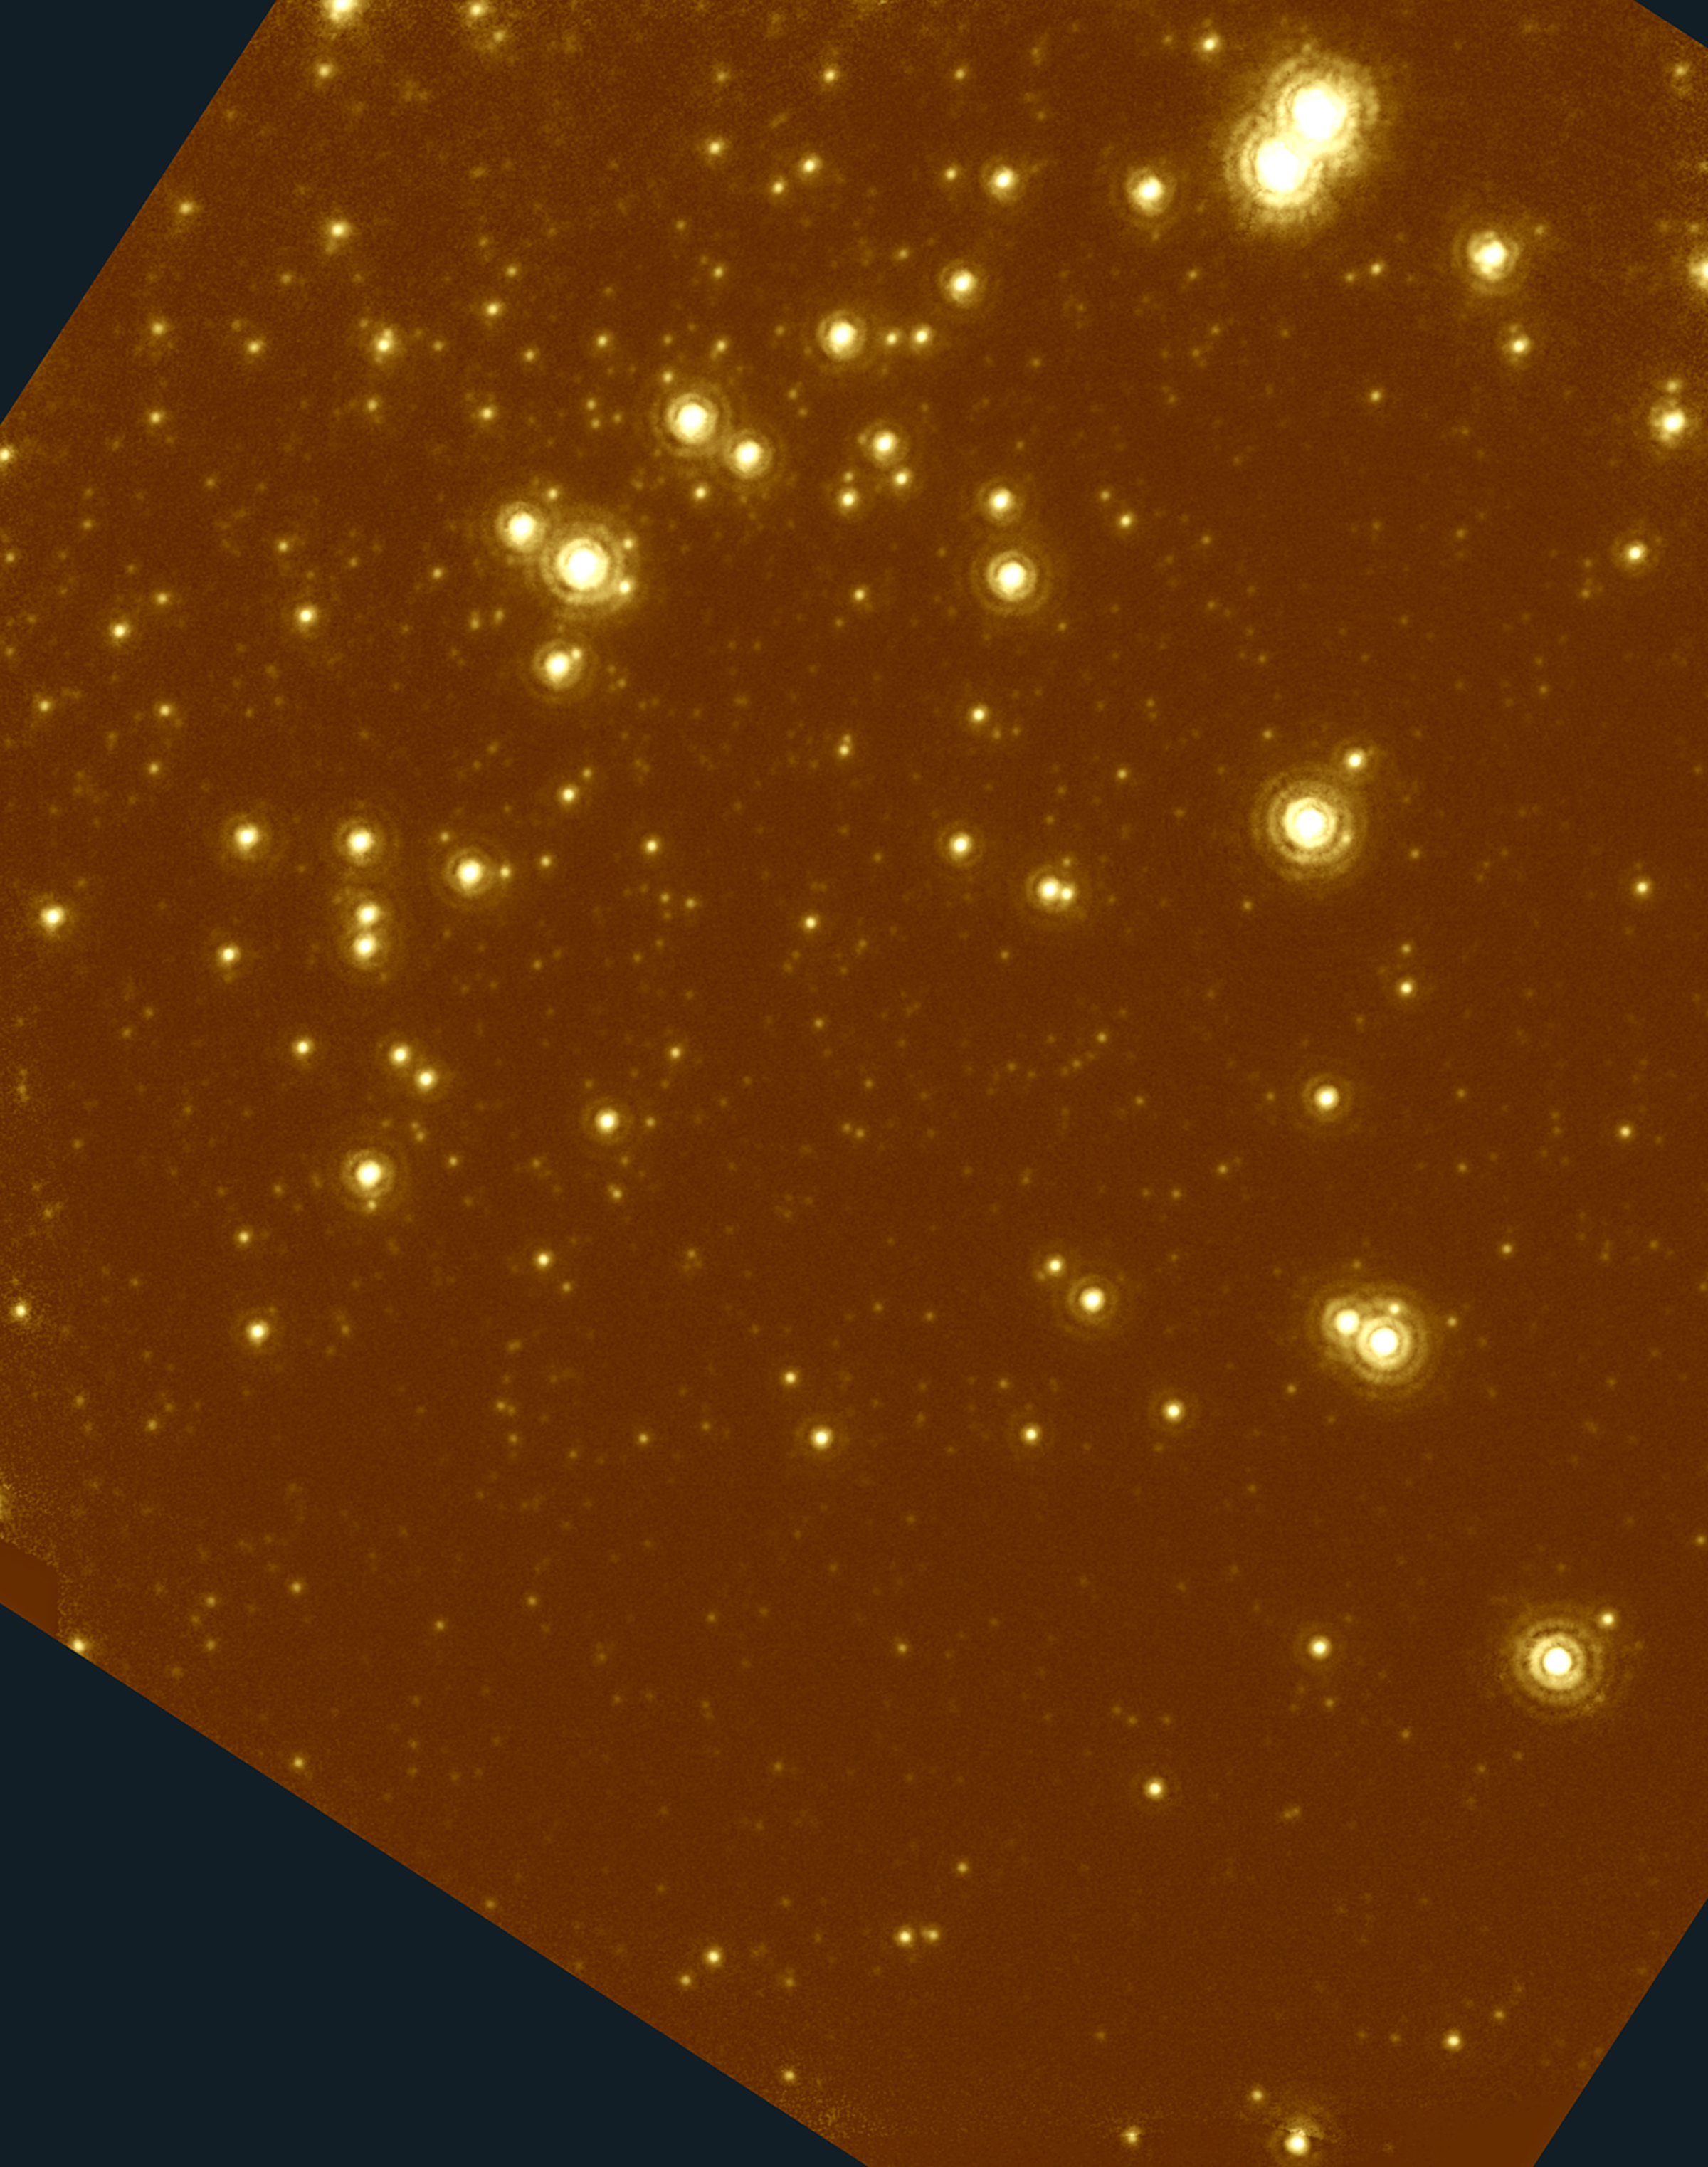

Globular Cluster NGC 6934

Technical information - Infrared Image
Instrument: The observations were obtained with the University of Hawaii Adaptive Optics System (Hokupa'a) with the infrared camera QUIRC. Hokupa'a is a 36-element curvature-sensing AO system. The Insitute for Astronomy, University of Hawaii, Adaptive Optics Group has more information about the AO system. The detector in QUIRC is a Rockwell 1024 x 1024 pixel HgCdTe "HAWAII" array sensitive to 2.5 microns. A description of QUIRC is available from the Insitute for Astronomy.

Pixel scale: 0.01974 arcsec per pixel (Detector pixels)

Field of view: 20.4 arcsec x 25.5 arcsec

Information about filters, exposure time and resolution:

Filter: K-band (2.2 µm broad band)
Exposure time: 23 min 35 sec
Resolution (FWHM): 0.09 arcsec

The images were taken as individual exposures with exposure times of 10 seconds or 15 seconds. The limiting magnitude is approximately K=21.3 mag (5sigma detection).

Processing: The images were sky-subtracted using sky images obtained before and after the observations. Then the images were registered and co-added.

The images were then processed with a filtering method that suppresses the PSF halo characteristics of partially compensated AO images. This consists in a simple, linear filtering of the image in the Fourier space, based on an empirical analysis of the properties of AO compensated images. It does not affect the core of the PSF, the airy rings nor possible PSF artifacts. To first order, the resolution is therefore the same as in the unfiltered images.

Credit: Gemini Observatory, US National Science Foundation, and University of Hawaii Institute for Astronomy